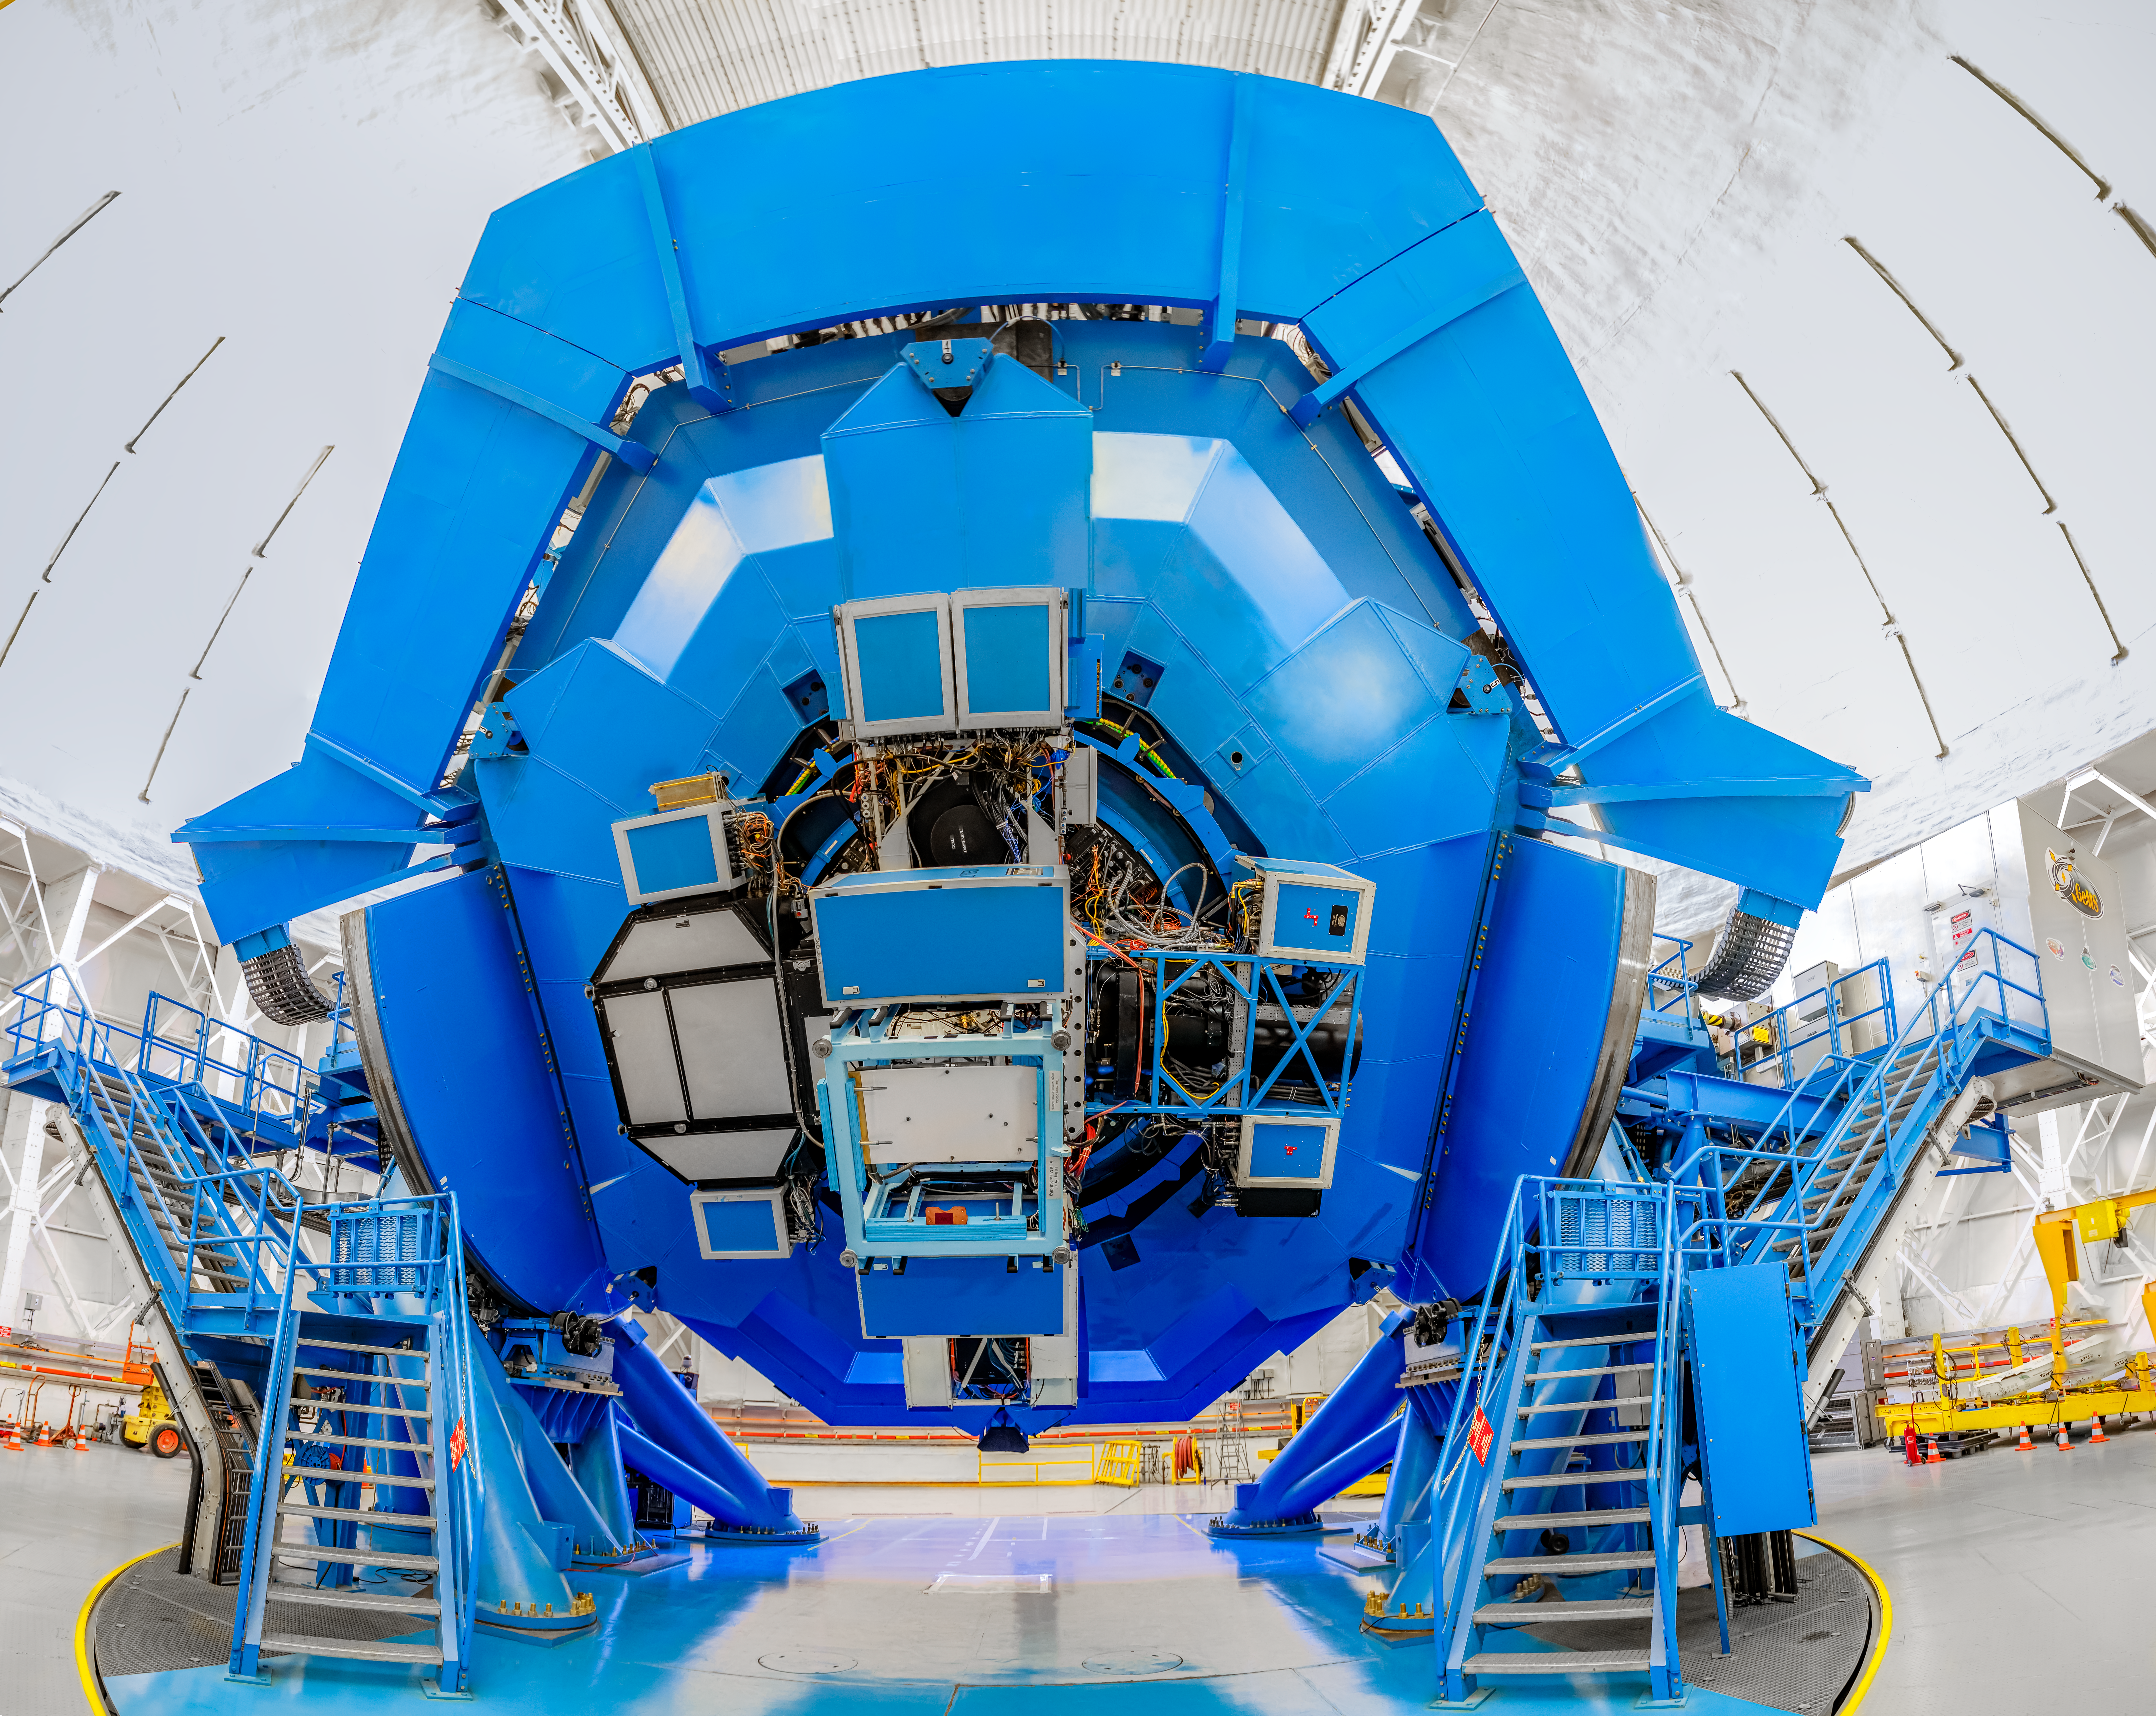

Instruments on Gemini South

Mounted on Gemini South are the following instruments in clockwise: Gemini Multi-Object Spectrographs (GMOS), Zorro, and FLAMINGOS 2, and CANOPUS with Gemini South Adaptive Optics Imager (GSAOI) in the center.

Credit: International Gemini Observatory/NOIRLab/NSF/AURA/D. Munizaga